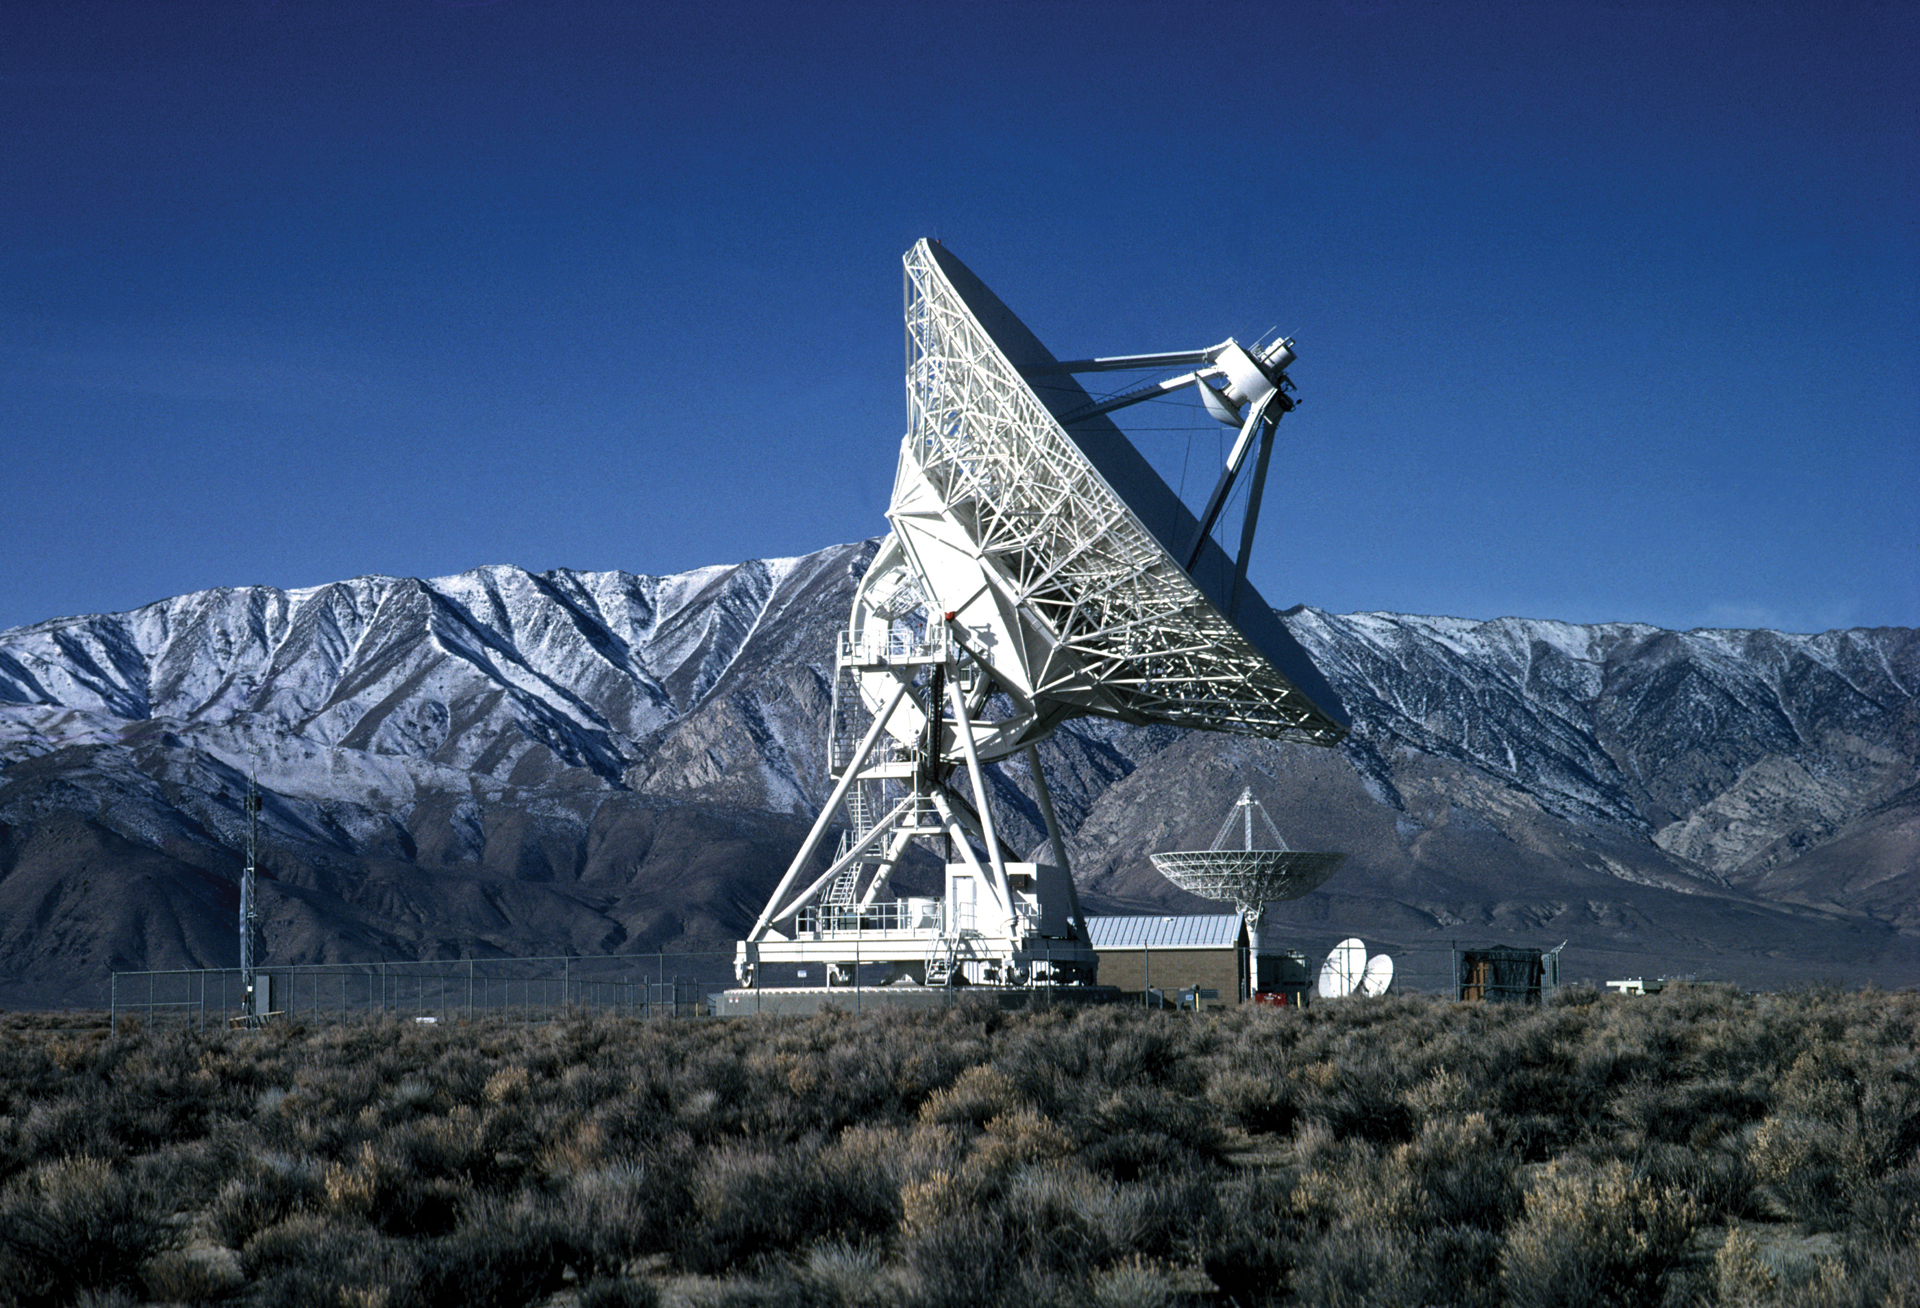

VLBA antenna in Owens Valley, California

In northern California sits one of the identical ten antennas of the Very Long Baseline Array. Data from each of the 25-meter radio telescopes are shipped to the Array Operations Center in Socorro, New Mexico to be digitally combined. The ten antennas are spread over a 5,351-mile long baseline that runs from Hawai'i to St. Croix.

Credit: NRAO/AUI/NSF